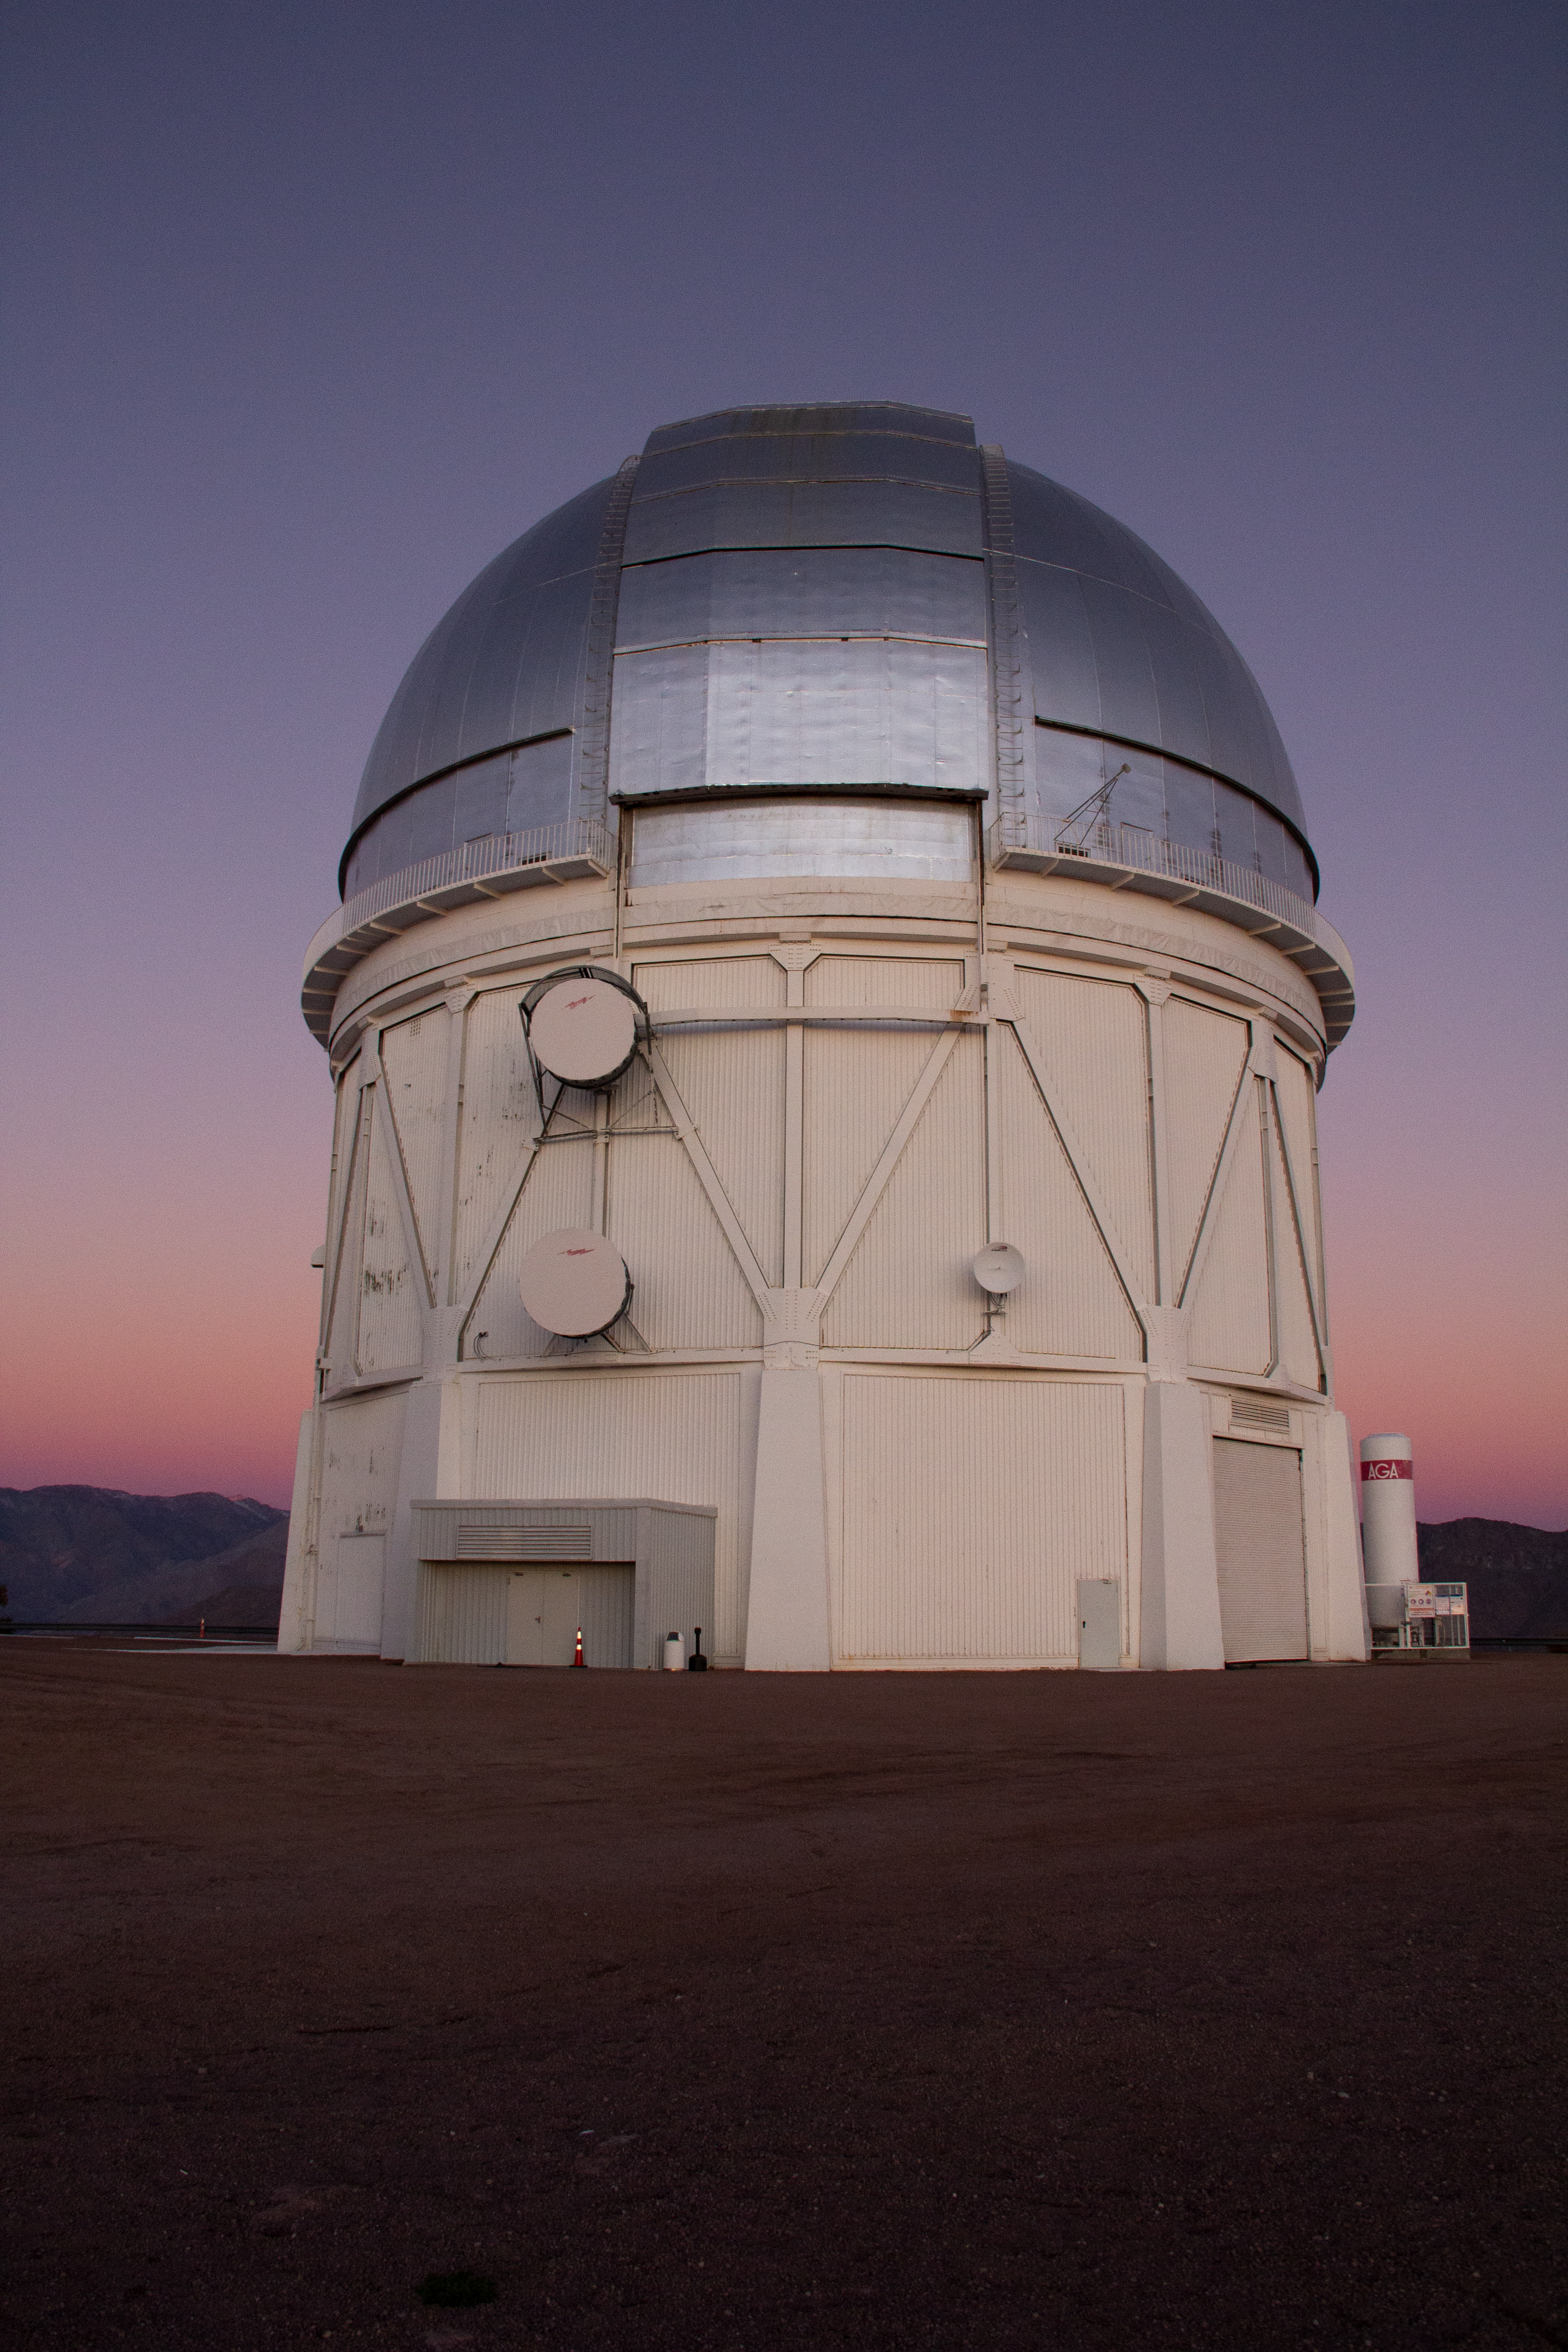

Cerro Tololo Inter-American Observatory

Sunset at the Víctor M. Blanco 4-meter Telescope at Cerro Tololo Inter-American Observatory in Chile. 29 June 2019.

Credit: CTIO/NOIRLab/NSF/AURA/P. Marenfeld